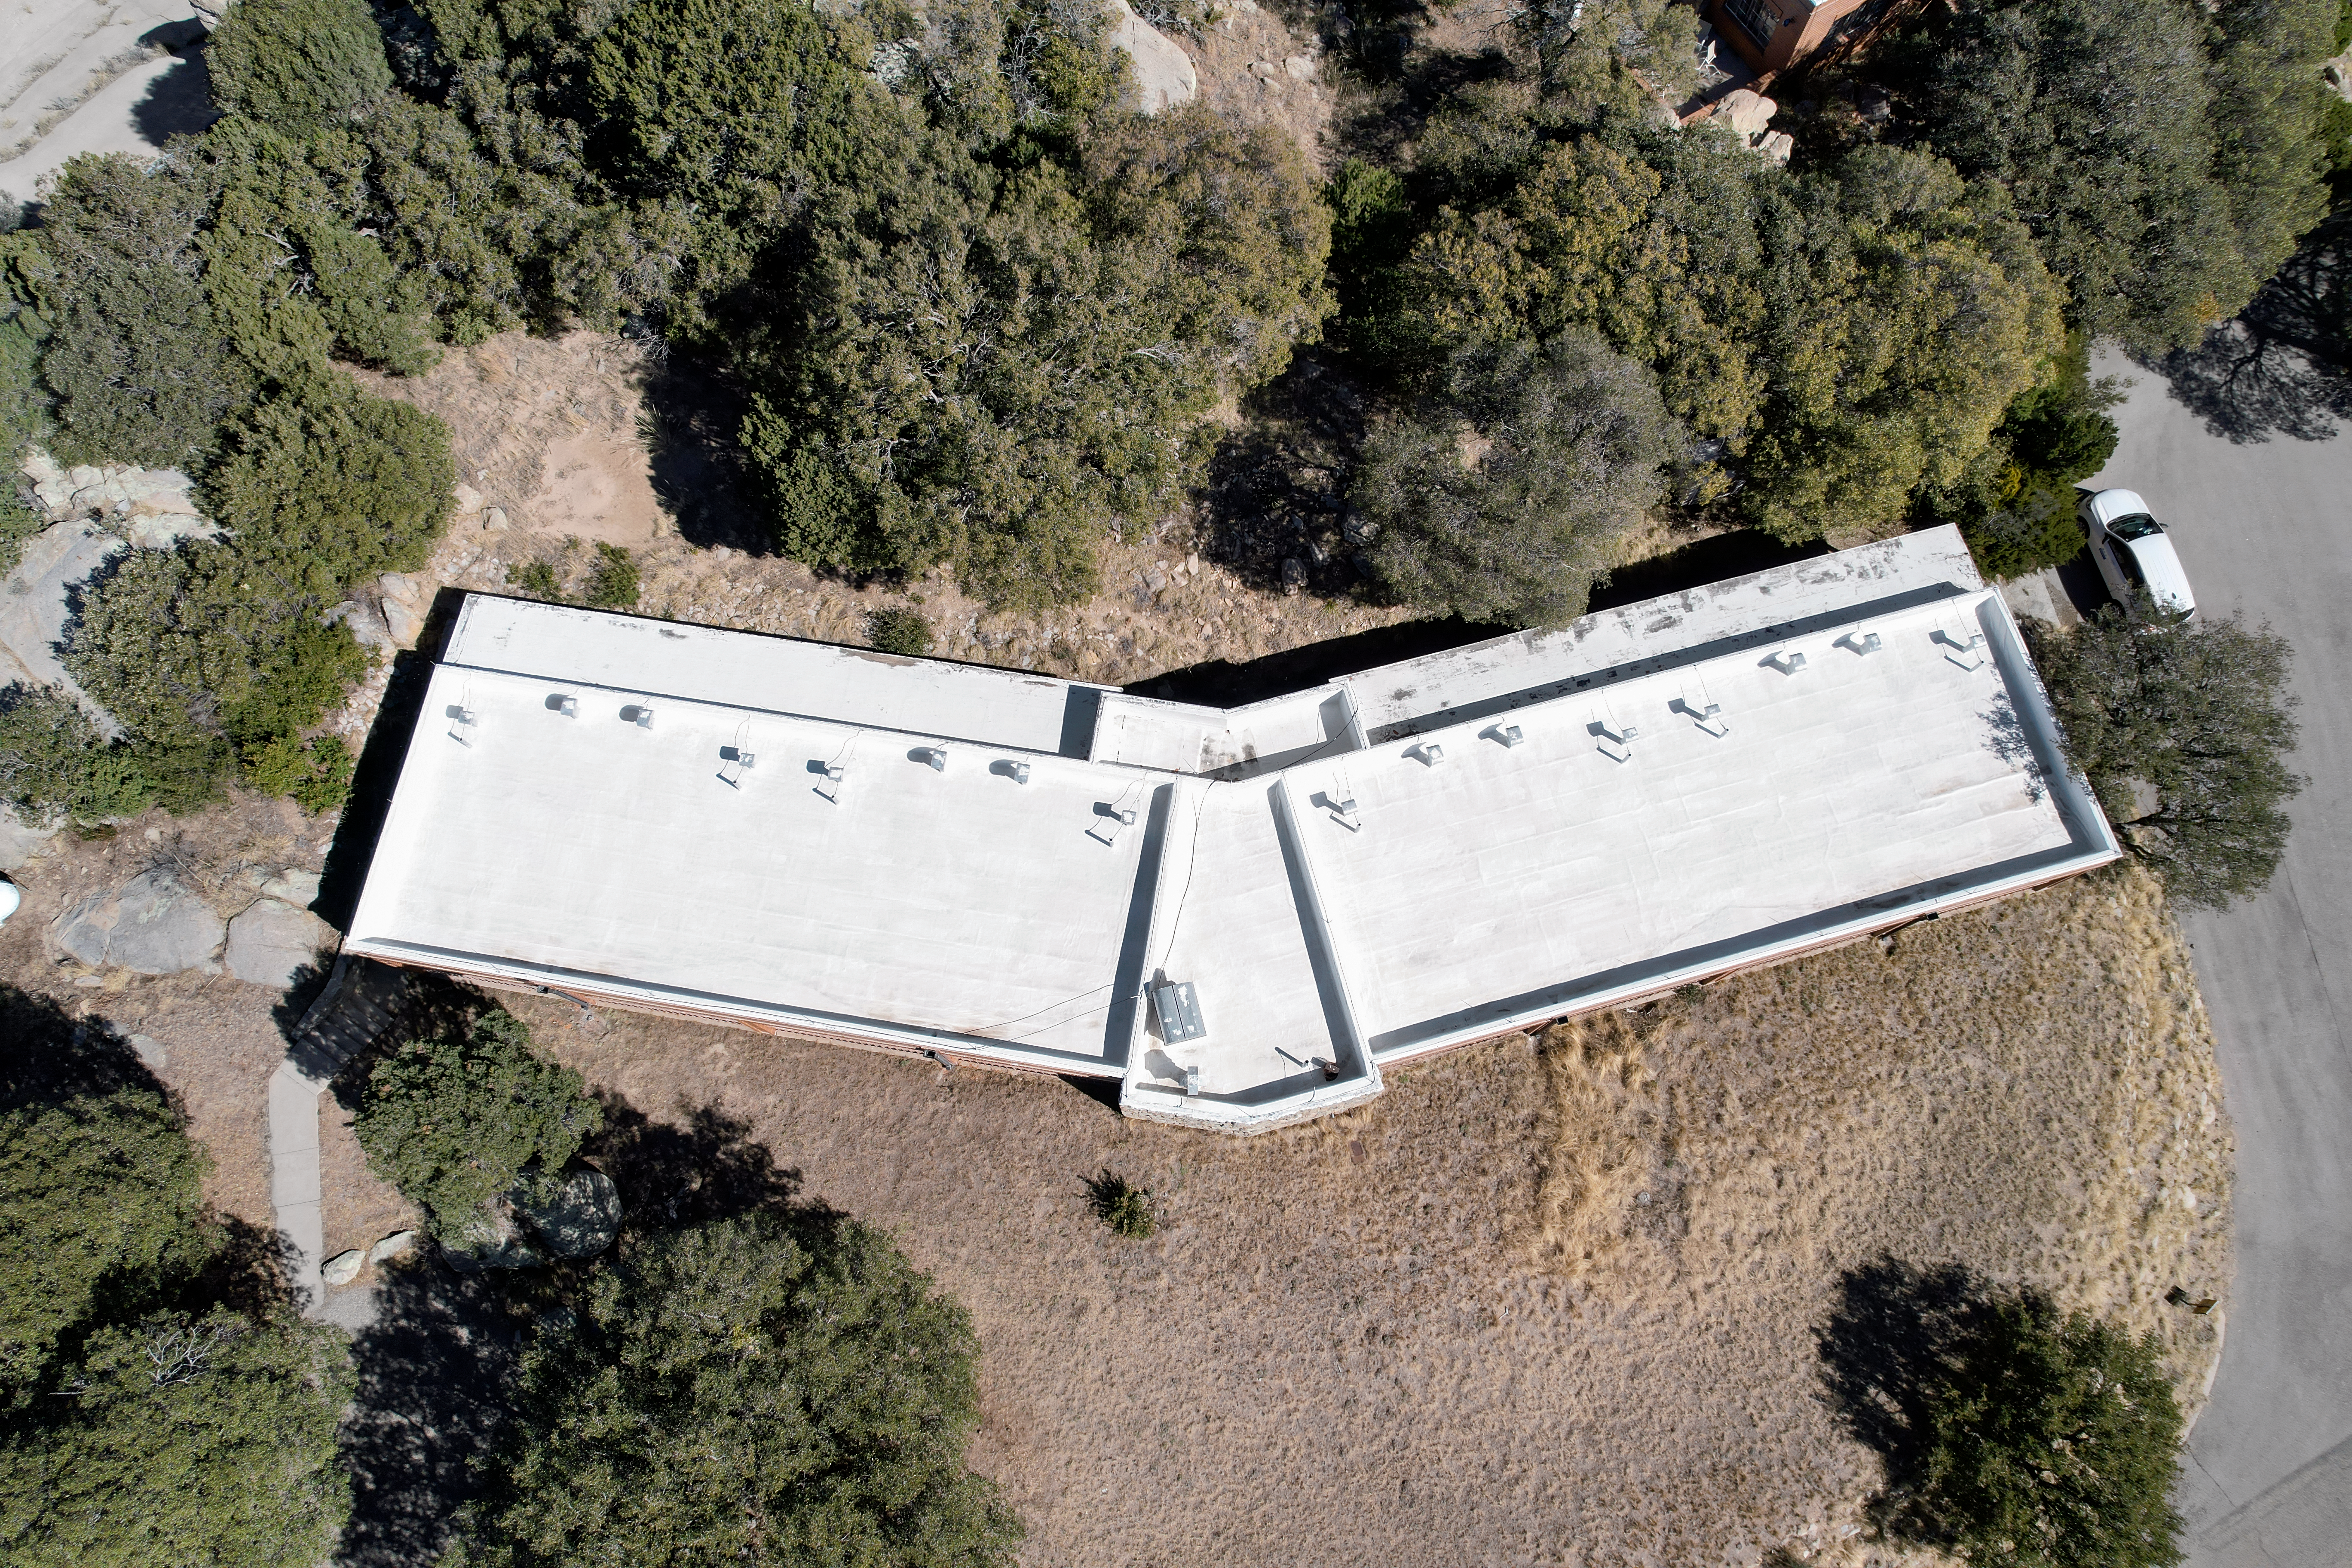

Kitt Peak National Observatory Dormitory 2 Aerial

Aerial view of Dormitory 2 at Kitt Peak National Observatory (KPNO), a Program of NSF NOIRLab.

Credit: KPNO/NOIRLab/NSF/AURA/P. Marenfeld